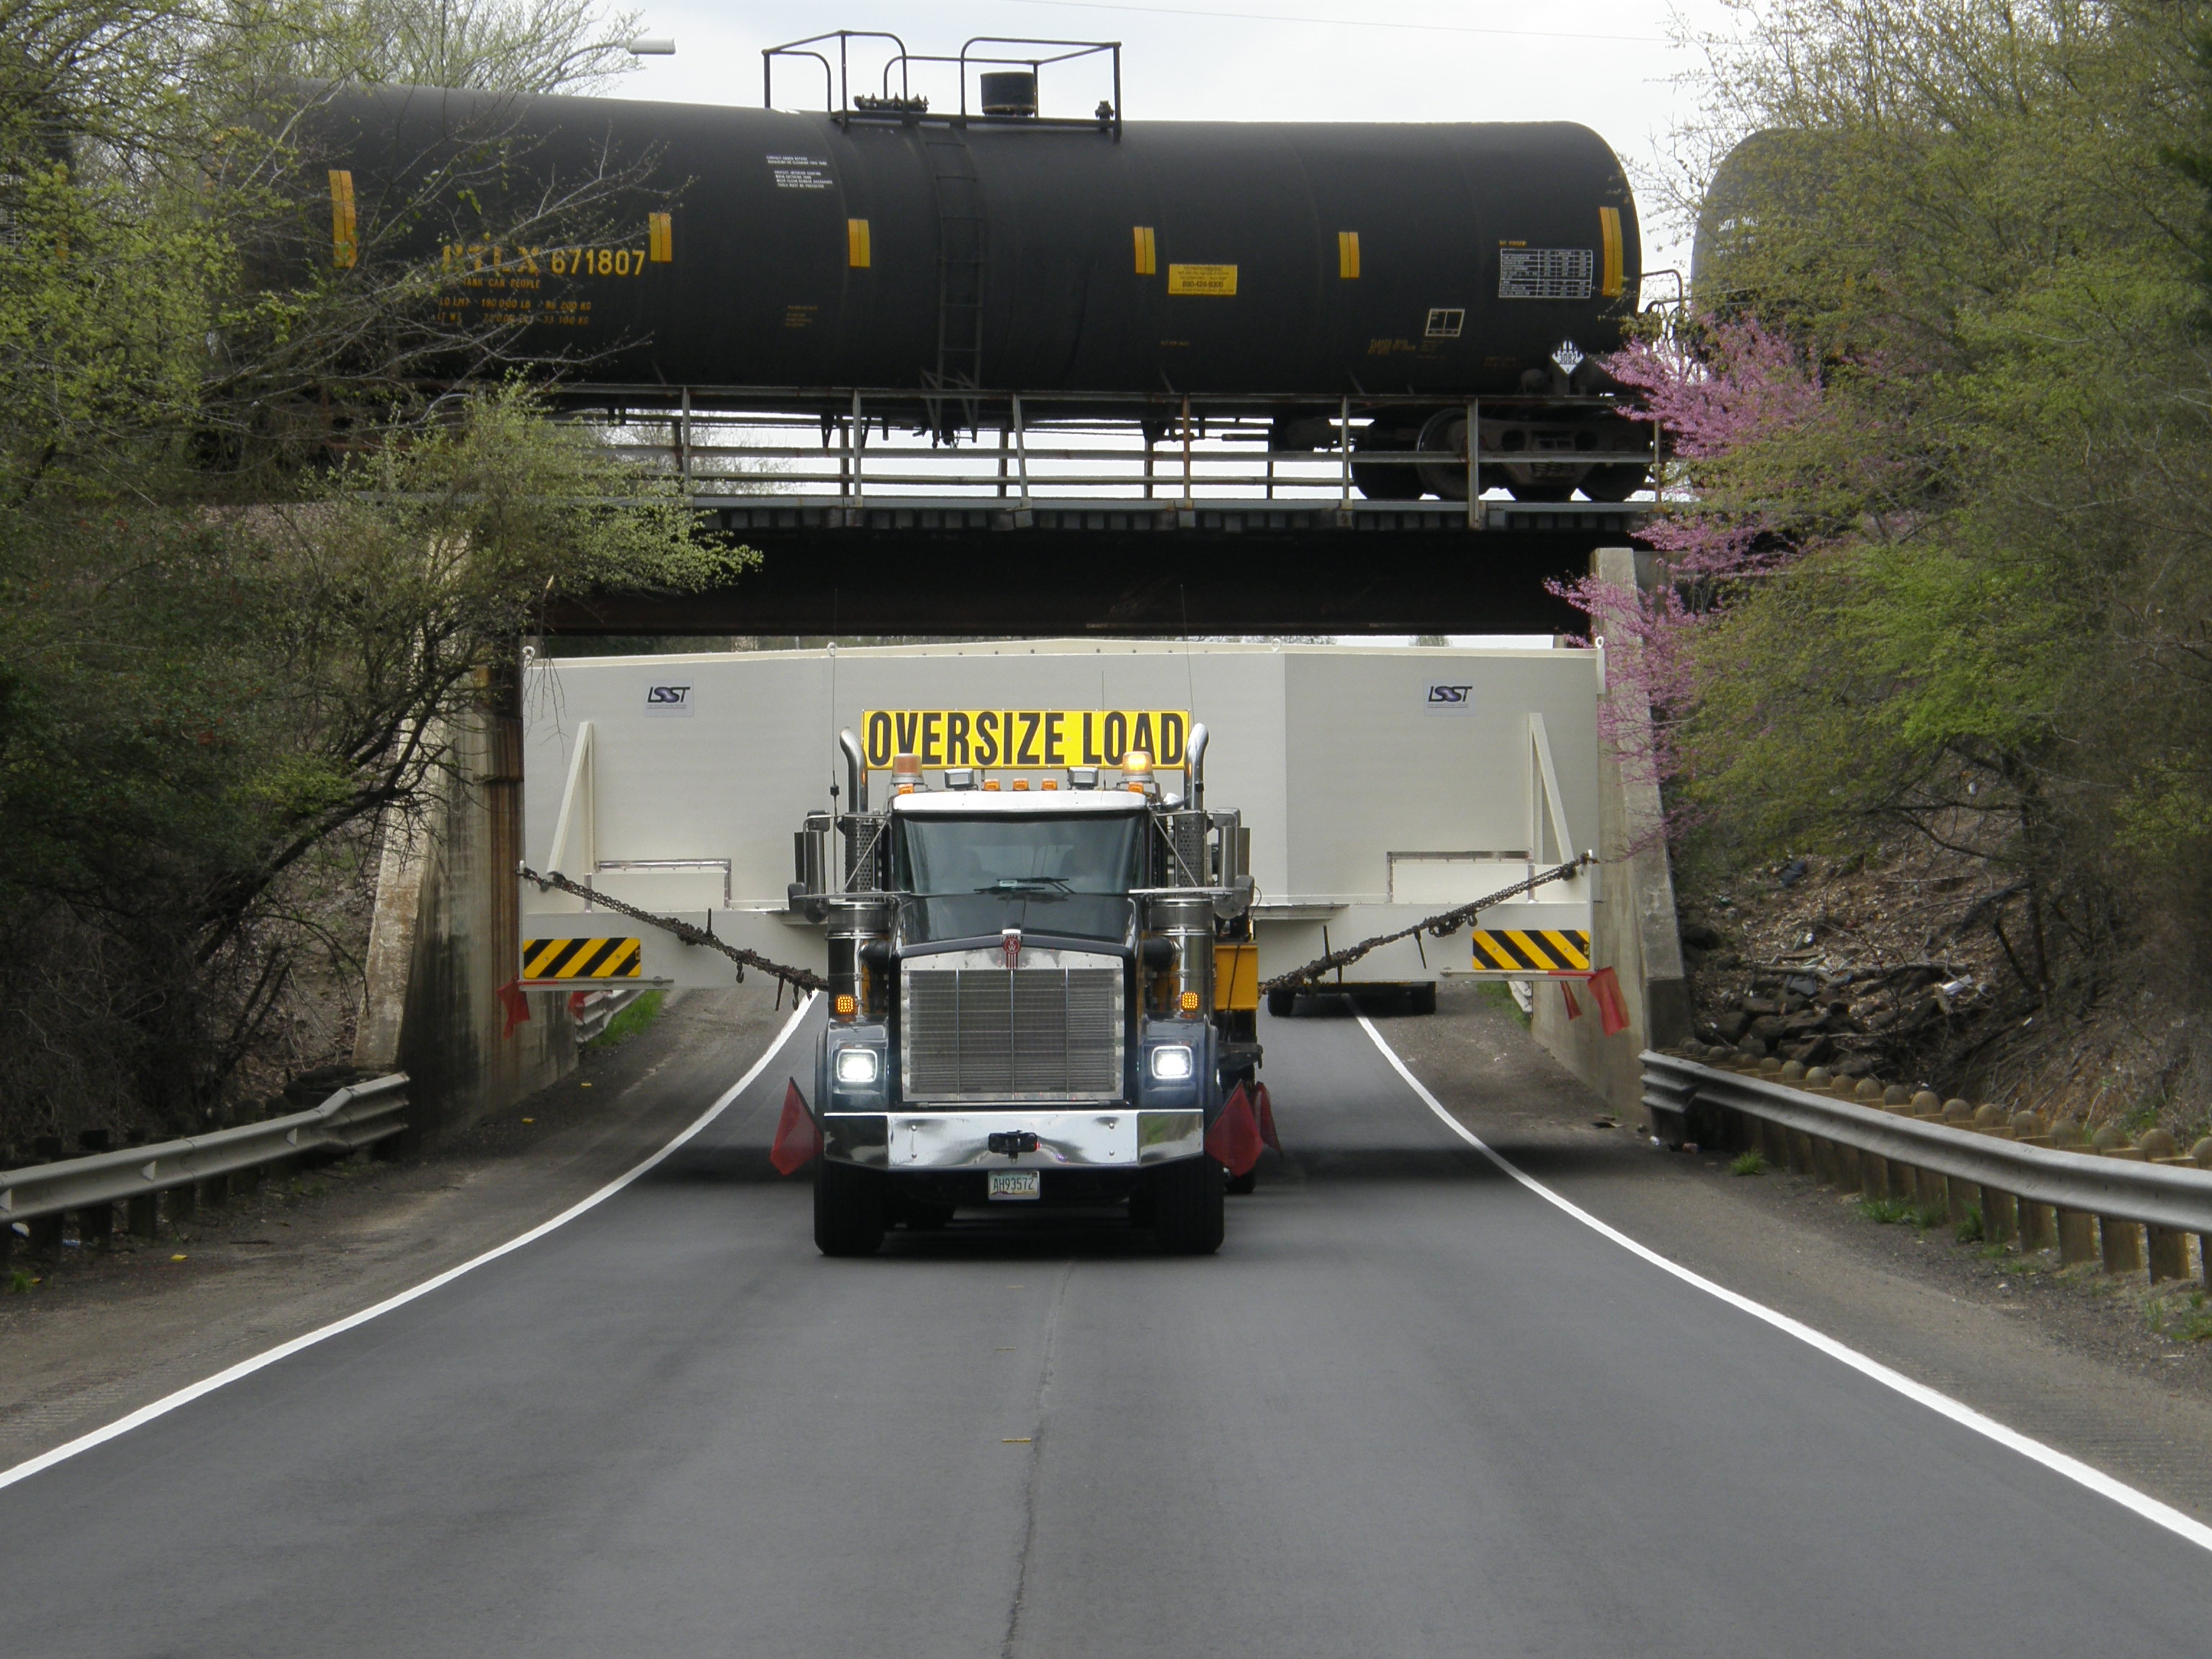

M1M3 Travels from Tucson to Houston

The LSST Primary/Tertiary Mirror (M1M3) in route from Tucson, where it left on March 15th, to Houston, where it arrived successfully on March 21st. From Houston, the mirror will ship to Coquimbo, Chile.

Credit: Precision Heavy Haul Inc./Rubin Observatory/NSF/AURA